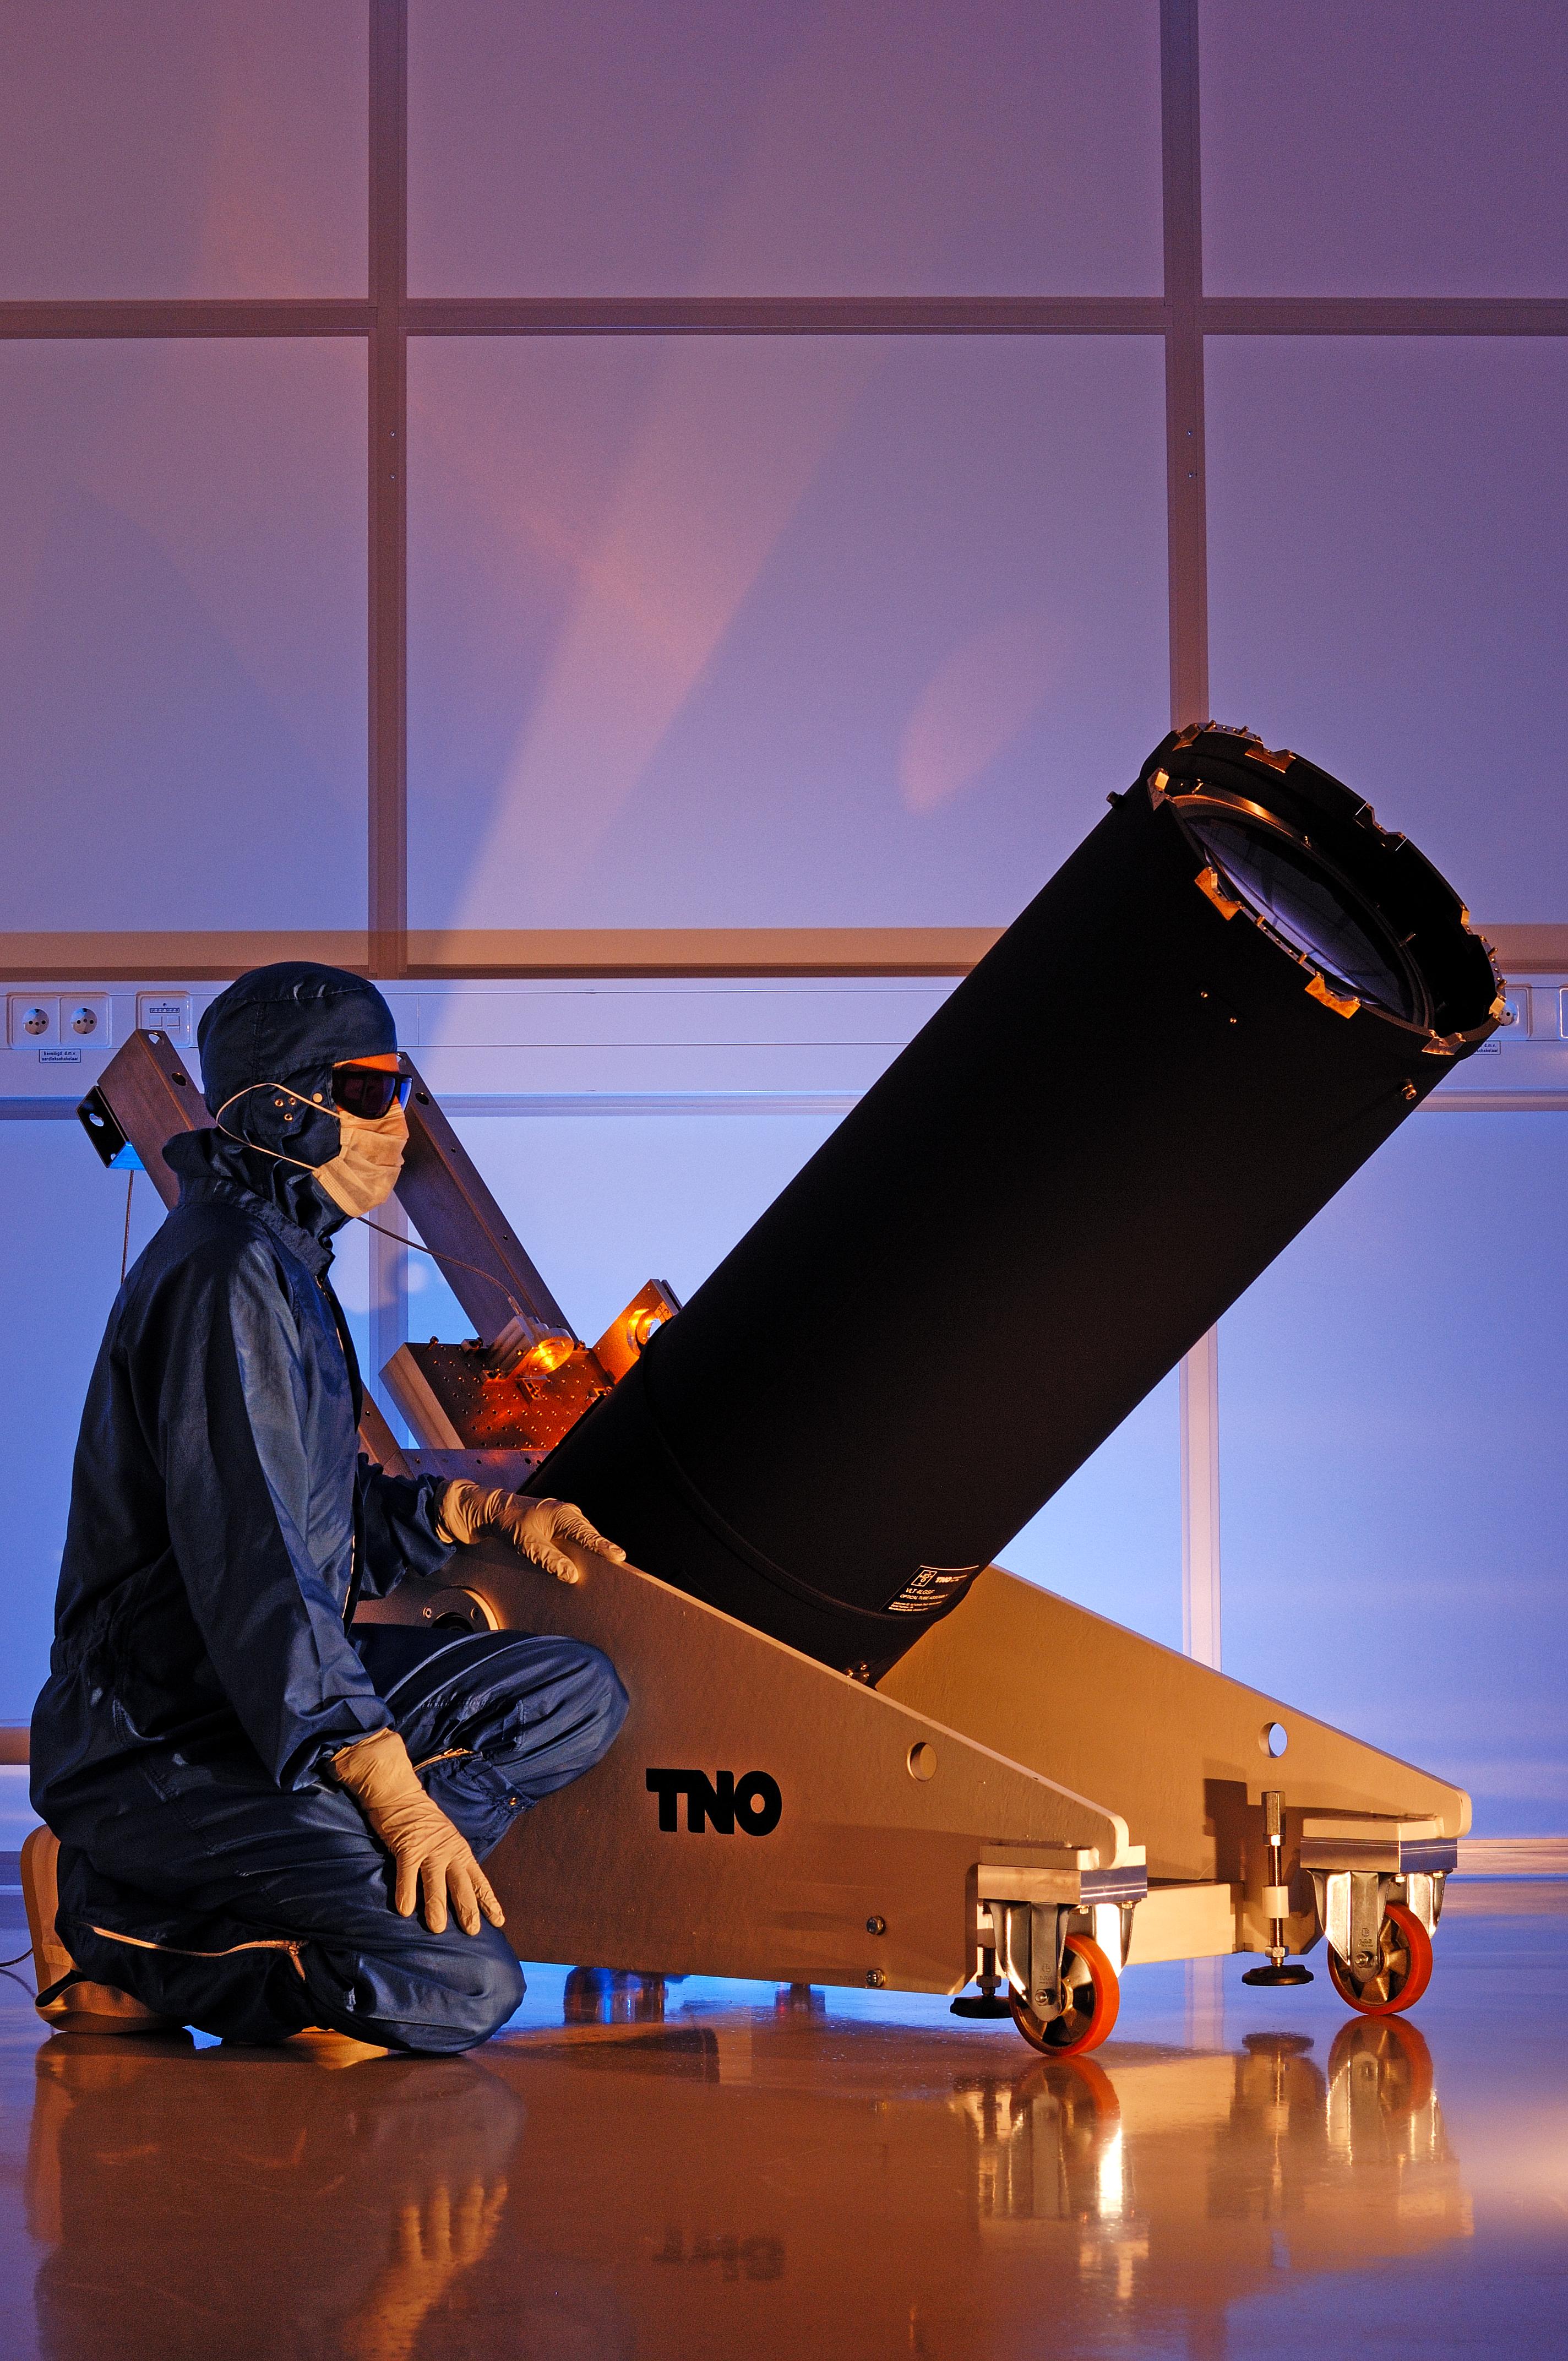

VLT 4LGSF laser launch telescope

VLT Four Laser Guide Star Optical Tube Assembly The image quality of ground based telescopes can be significantly improved with the use of Adaptive Optics (AO). The AO system corrects the wavefront distortions introduced by the turbulent atmosphere. The European Very Large Telescope (VLT) is currently being upgraded with a Four Laser Guide Star AO system. TNO builds the Optical Tube Assemblies (OTA) for this Four Laser Guide Star Facility (4LGSF). AO systems require a reference source for wavefront correction. On 10 meter class telescopes, sufficiently bright stars are only available for about 1% of the astronomical targets, therefore the application of natural guide star adaptive optics is very limited. This limitation can be overcome by using an artificial laser guide star. Laser guide stars work by projecting a powerful laser beam to the upper reaches of the atmosphere. The beam excites the sodium atoms in this atmospheric layer at an altitude of 90 km, producing an artificial star in the sky. A wavefront sensor is used to detect how the atmospheric conditions affects the light from the laser guide star. A powerful computer calculates the required real time corrections, which are applied using a deformable mirror with hundreds of small actuators. Link: www.tno.nl/vlt4lgsf

Credit: TNO/ESO/Fred Kamphues